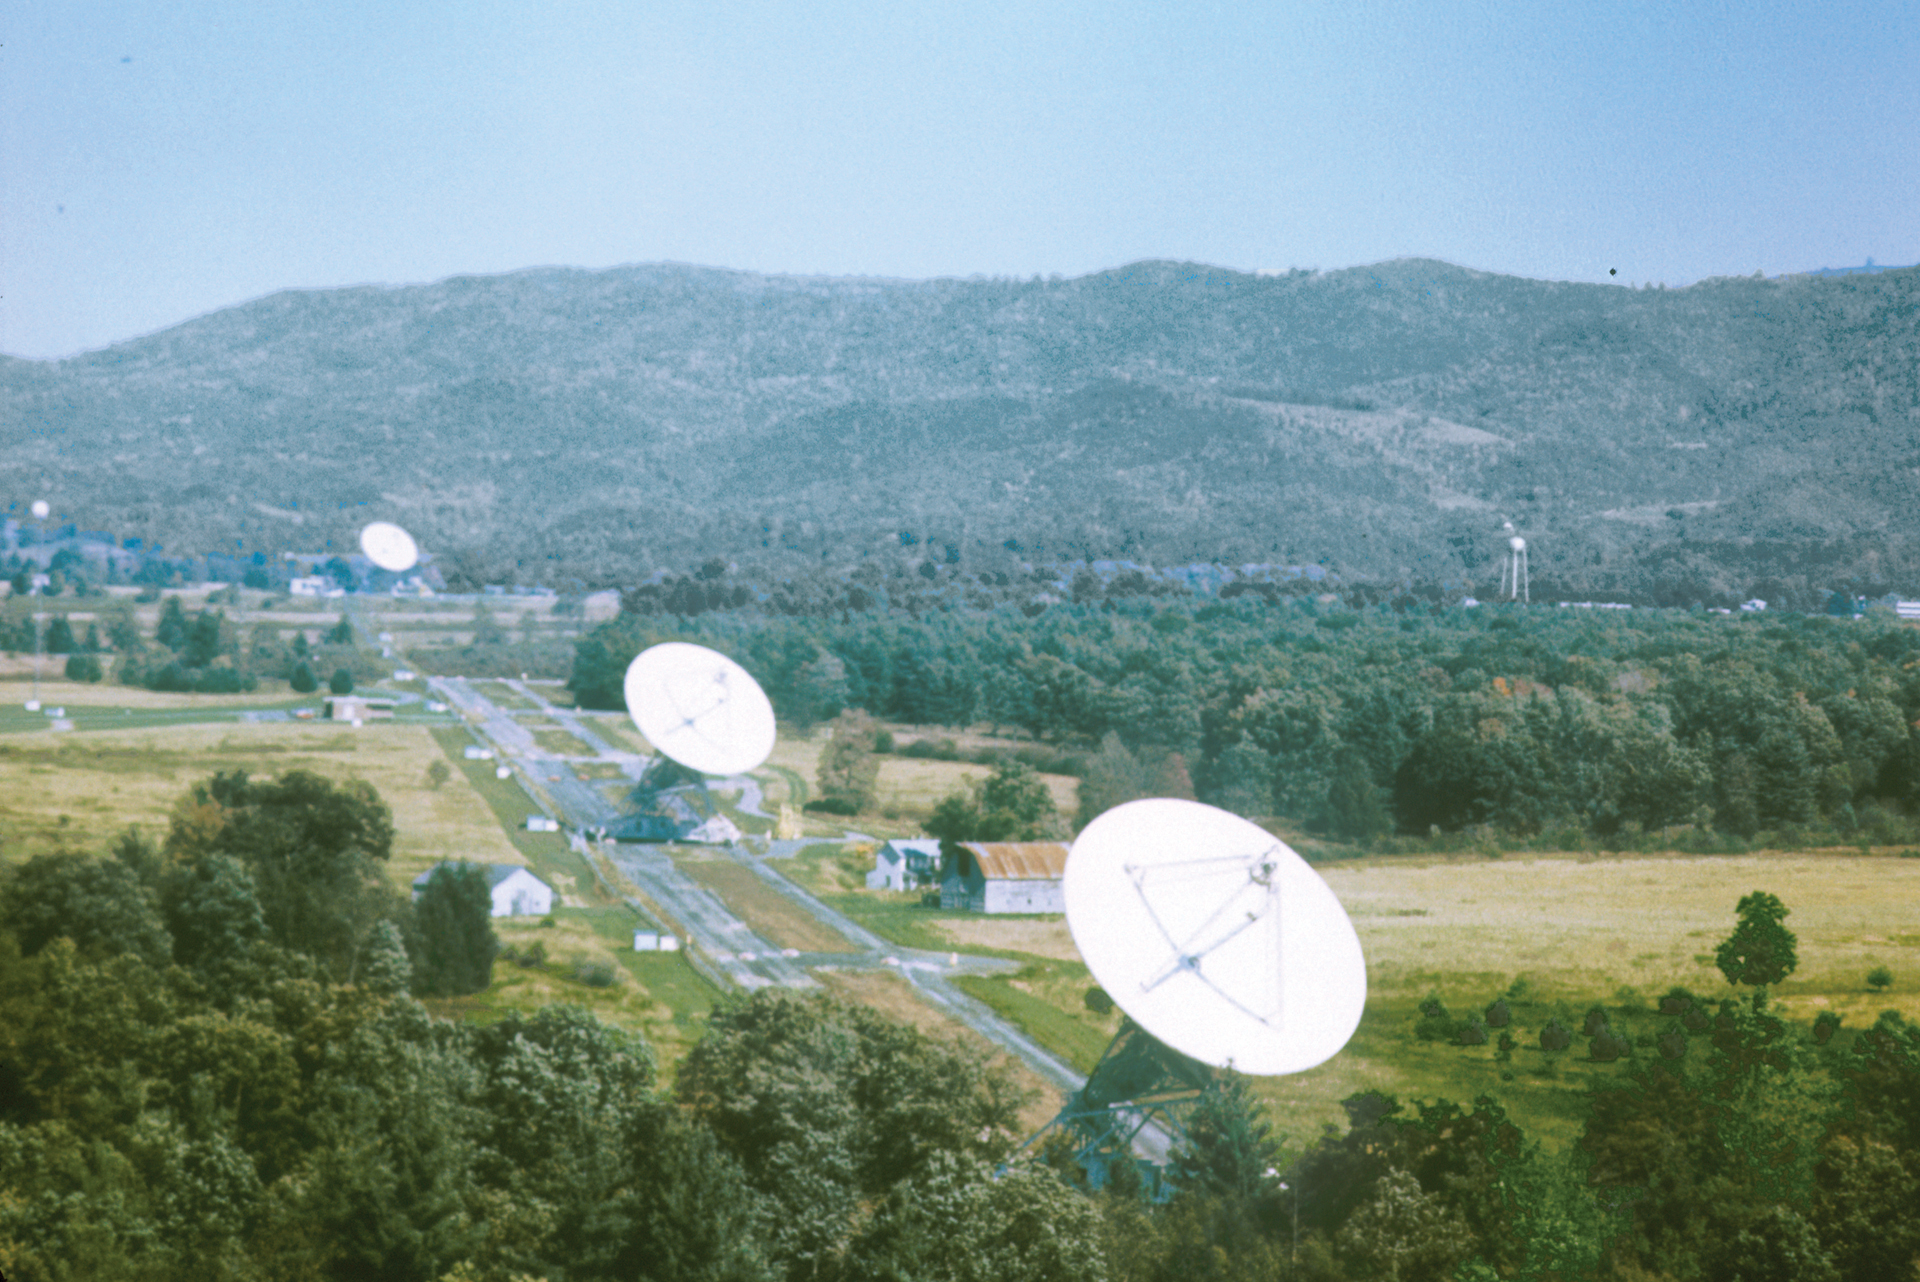

Green Bank Interferometer

All three 85-foot telescopes of the roughly east-west arm of the Green Bank Interferometer, the NRAO’s first array. A fourth member of the GBI would have been in operation about 13 miles away. The GBI operated from 1967-2006. From 1978-1996, it was operated in support of USNO and NRL geodetic and astronomy programs; after 1996 in support of NASA High Energy Astrophysics programs.

Credit: NRAO/AUI/NSF